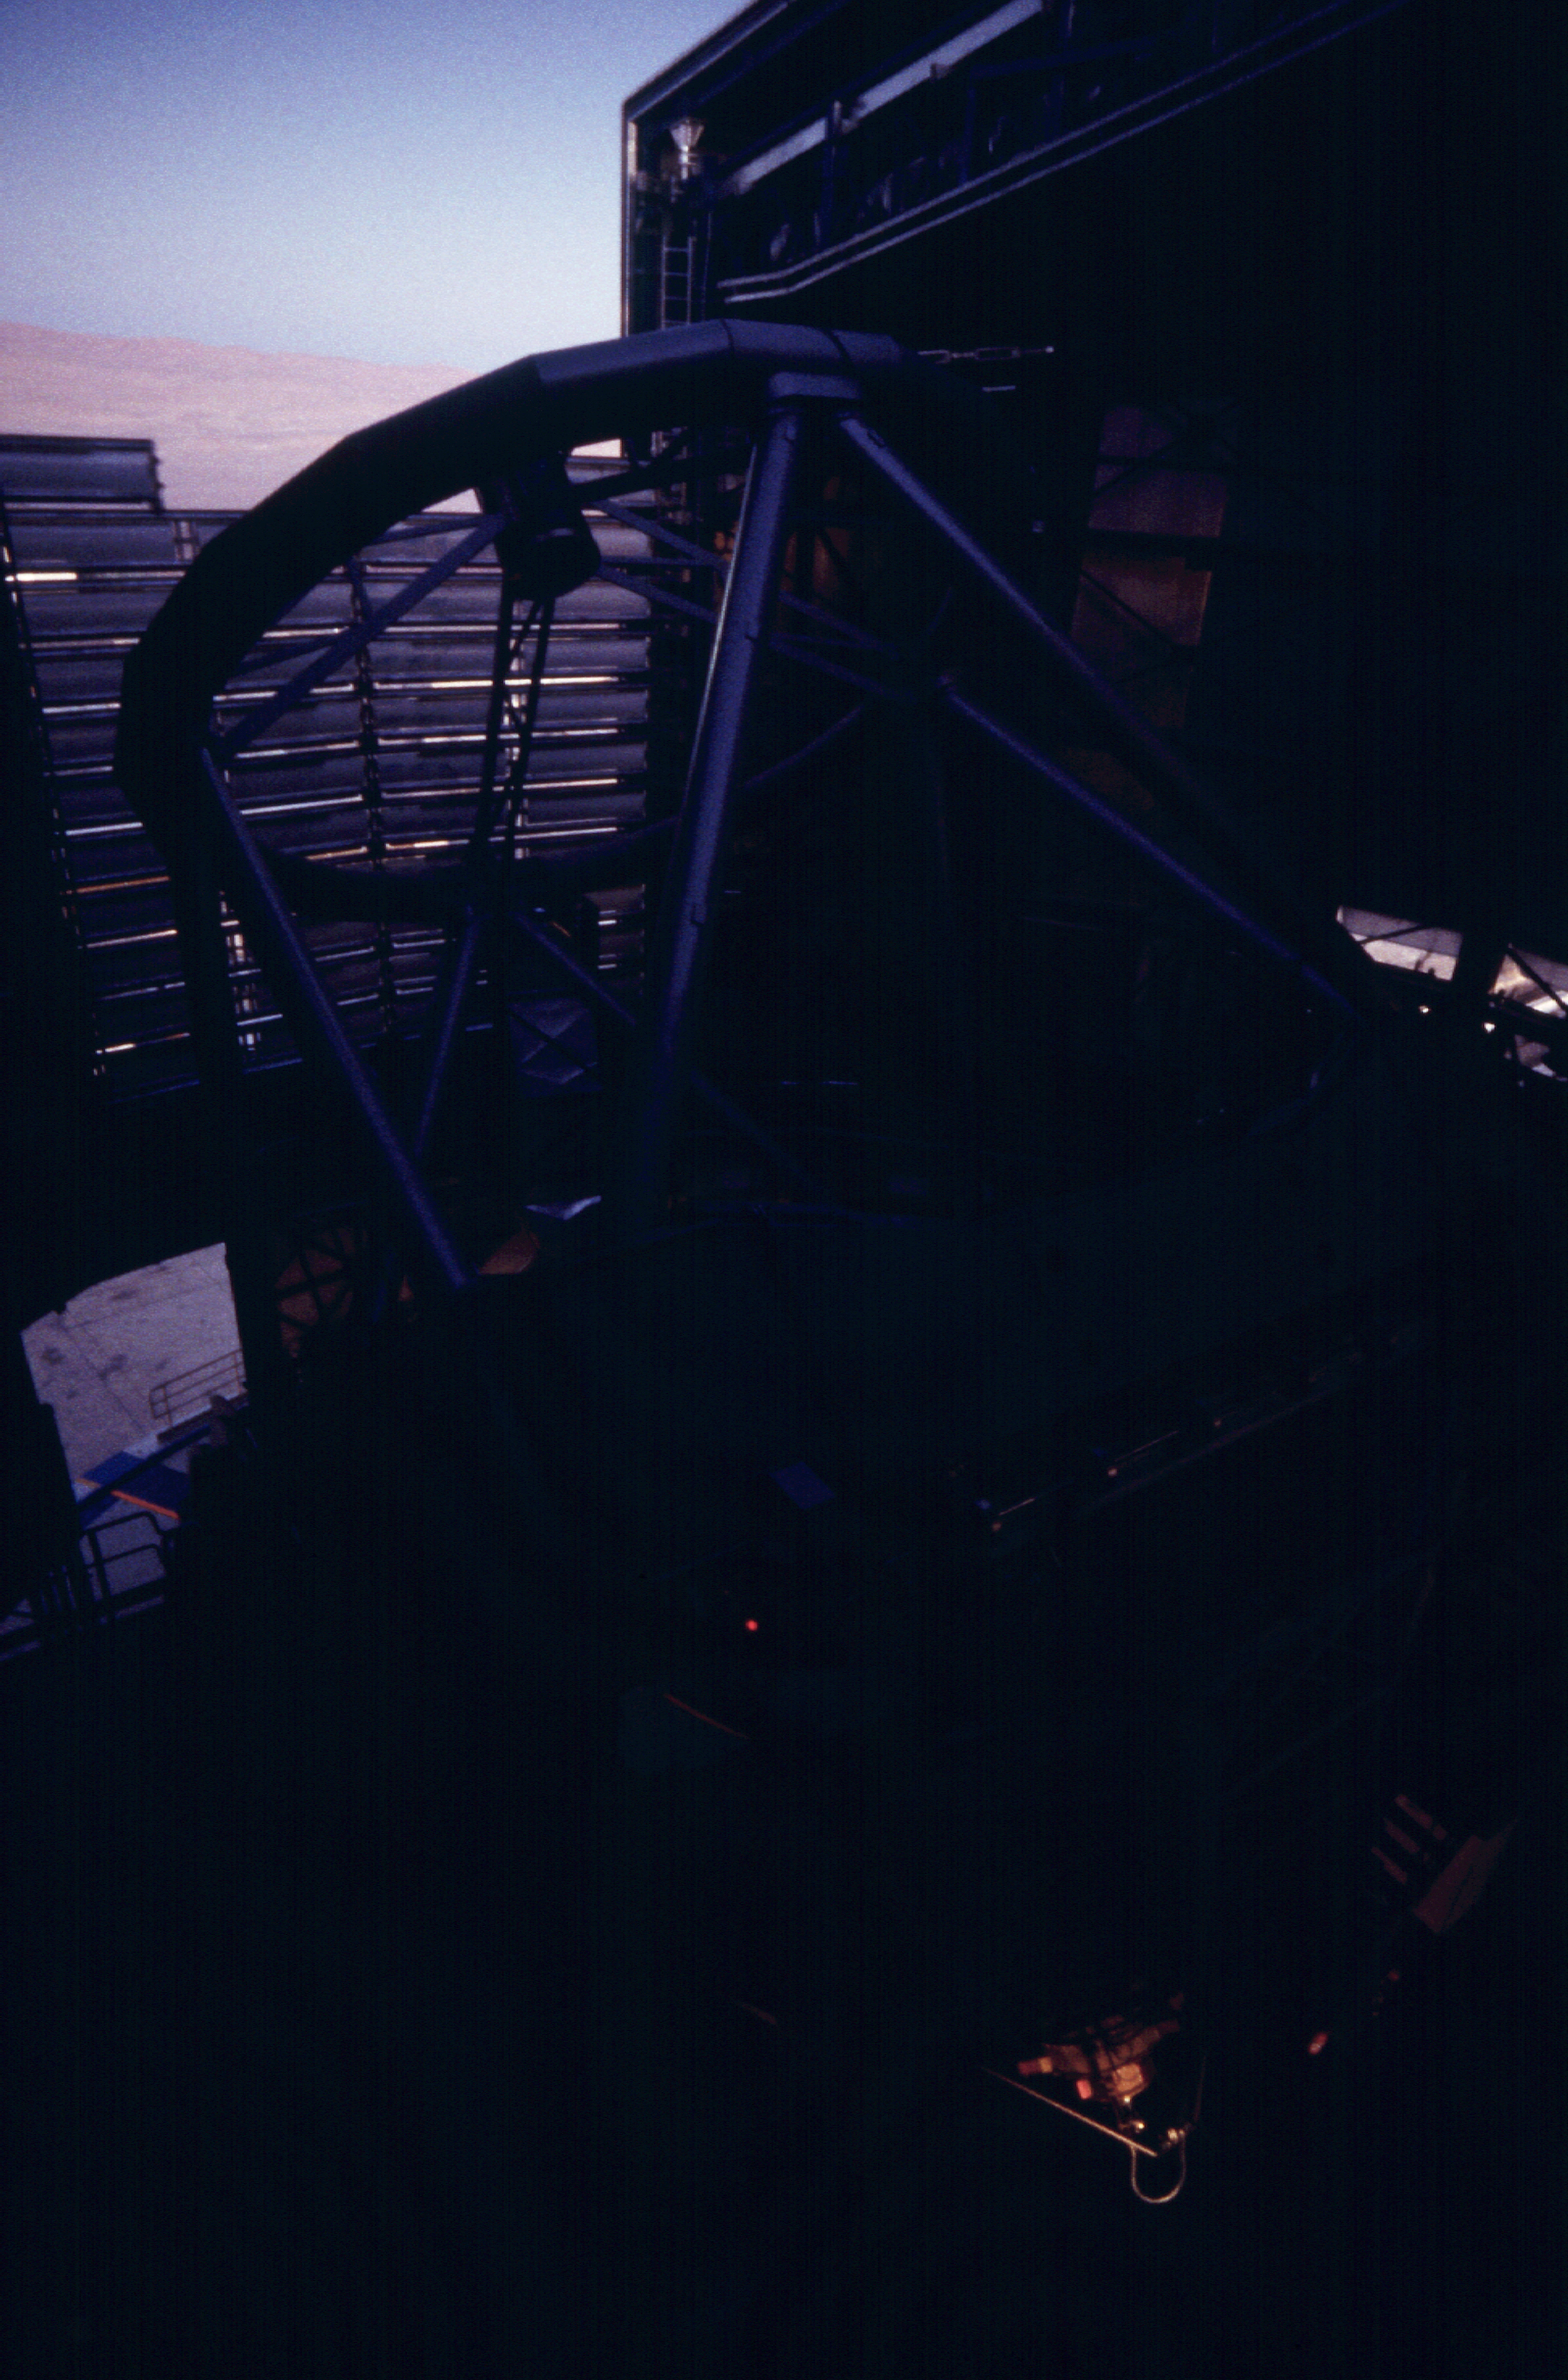

ANTU after sunset

First calibration observations with ANTU after sunset. The last afterglow is visible on the FORS1 instrument, mounted within the M1 Mirror Cell at the bottom of the telescope structure.

Astronomical observations begin soon after sunset at Paranal.

Normally, they start with a series of test and calibration exposures that serve to determine the exact status of the various instruments, e.g., in terms of sensitivity at different wavelengths.

Some of these exposures are performed on a white target on the inside of the telescope enclosure, others are made on the sky, as it gets progressively darker.

If they are included in a programme, observations of comparatively bright objects may be carried out while the sky is still relatively bright. However, those of the faintest objects must wait until the period of "astronomical twilight" is over, i.e., when the Sun is at least 18° below the horizon.

Credit: ESO